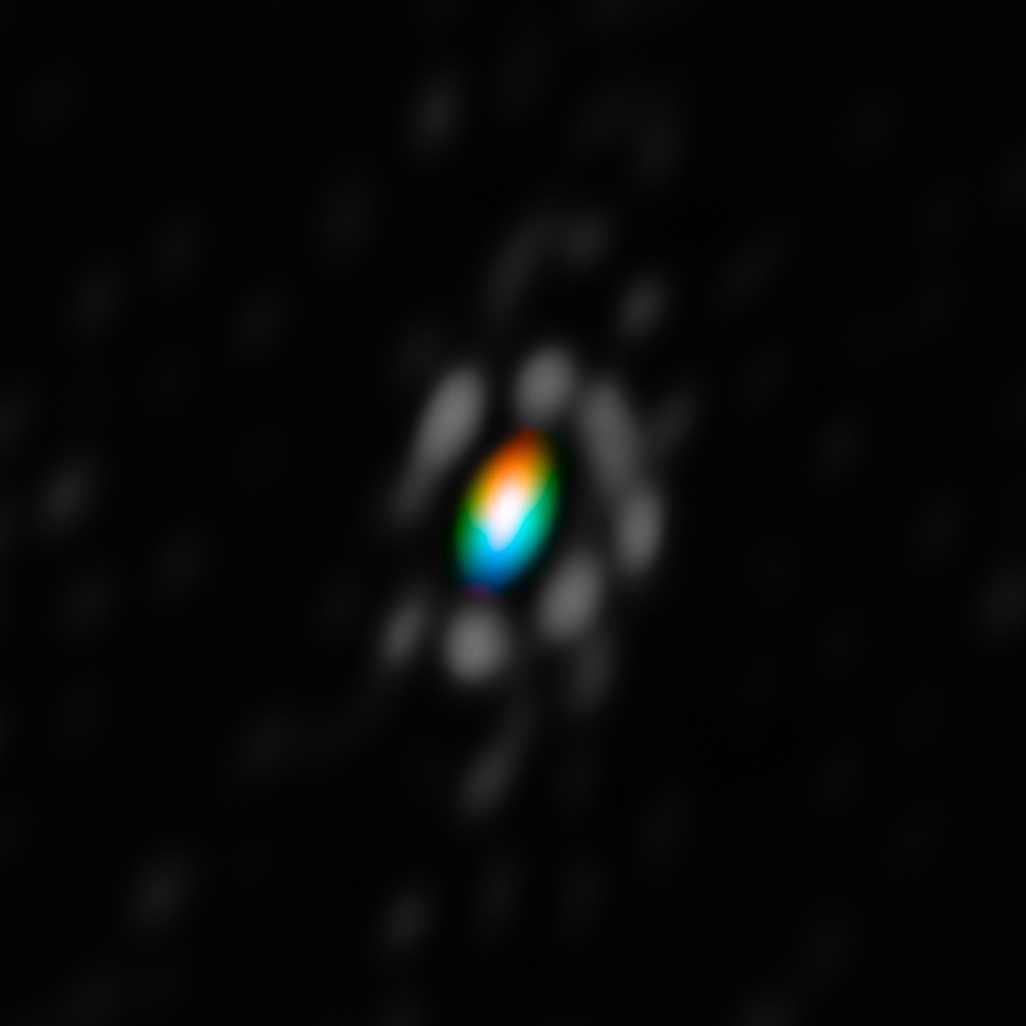

The first "3D" data from the VLTI

This image was created from the first combined image and motion measurements from the AMBER instrument on the Very Large Telescope Interferometer (VLTI) at ESO’s Paranal Observatory in Chile. It shows the mysterious disc of material around the brilliant supergiant star HD 62623. The picture has been colour coded to show the velocities of the material in the disc: blue indicates that the material is coming towards us, and red that it is receding.

Credit: ESO/F. Millour